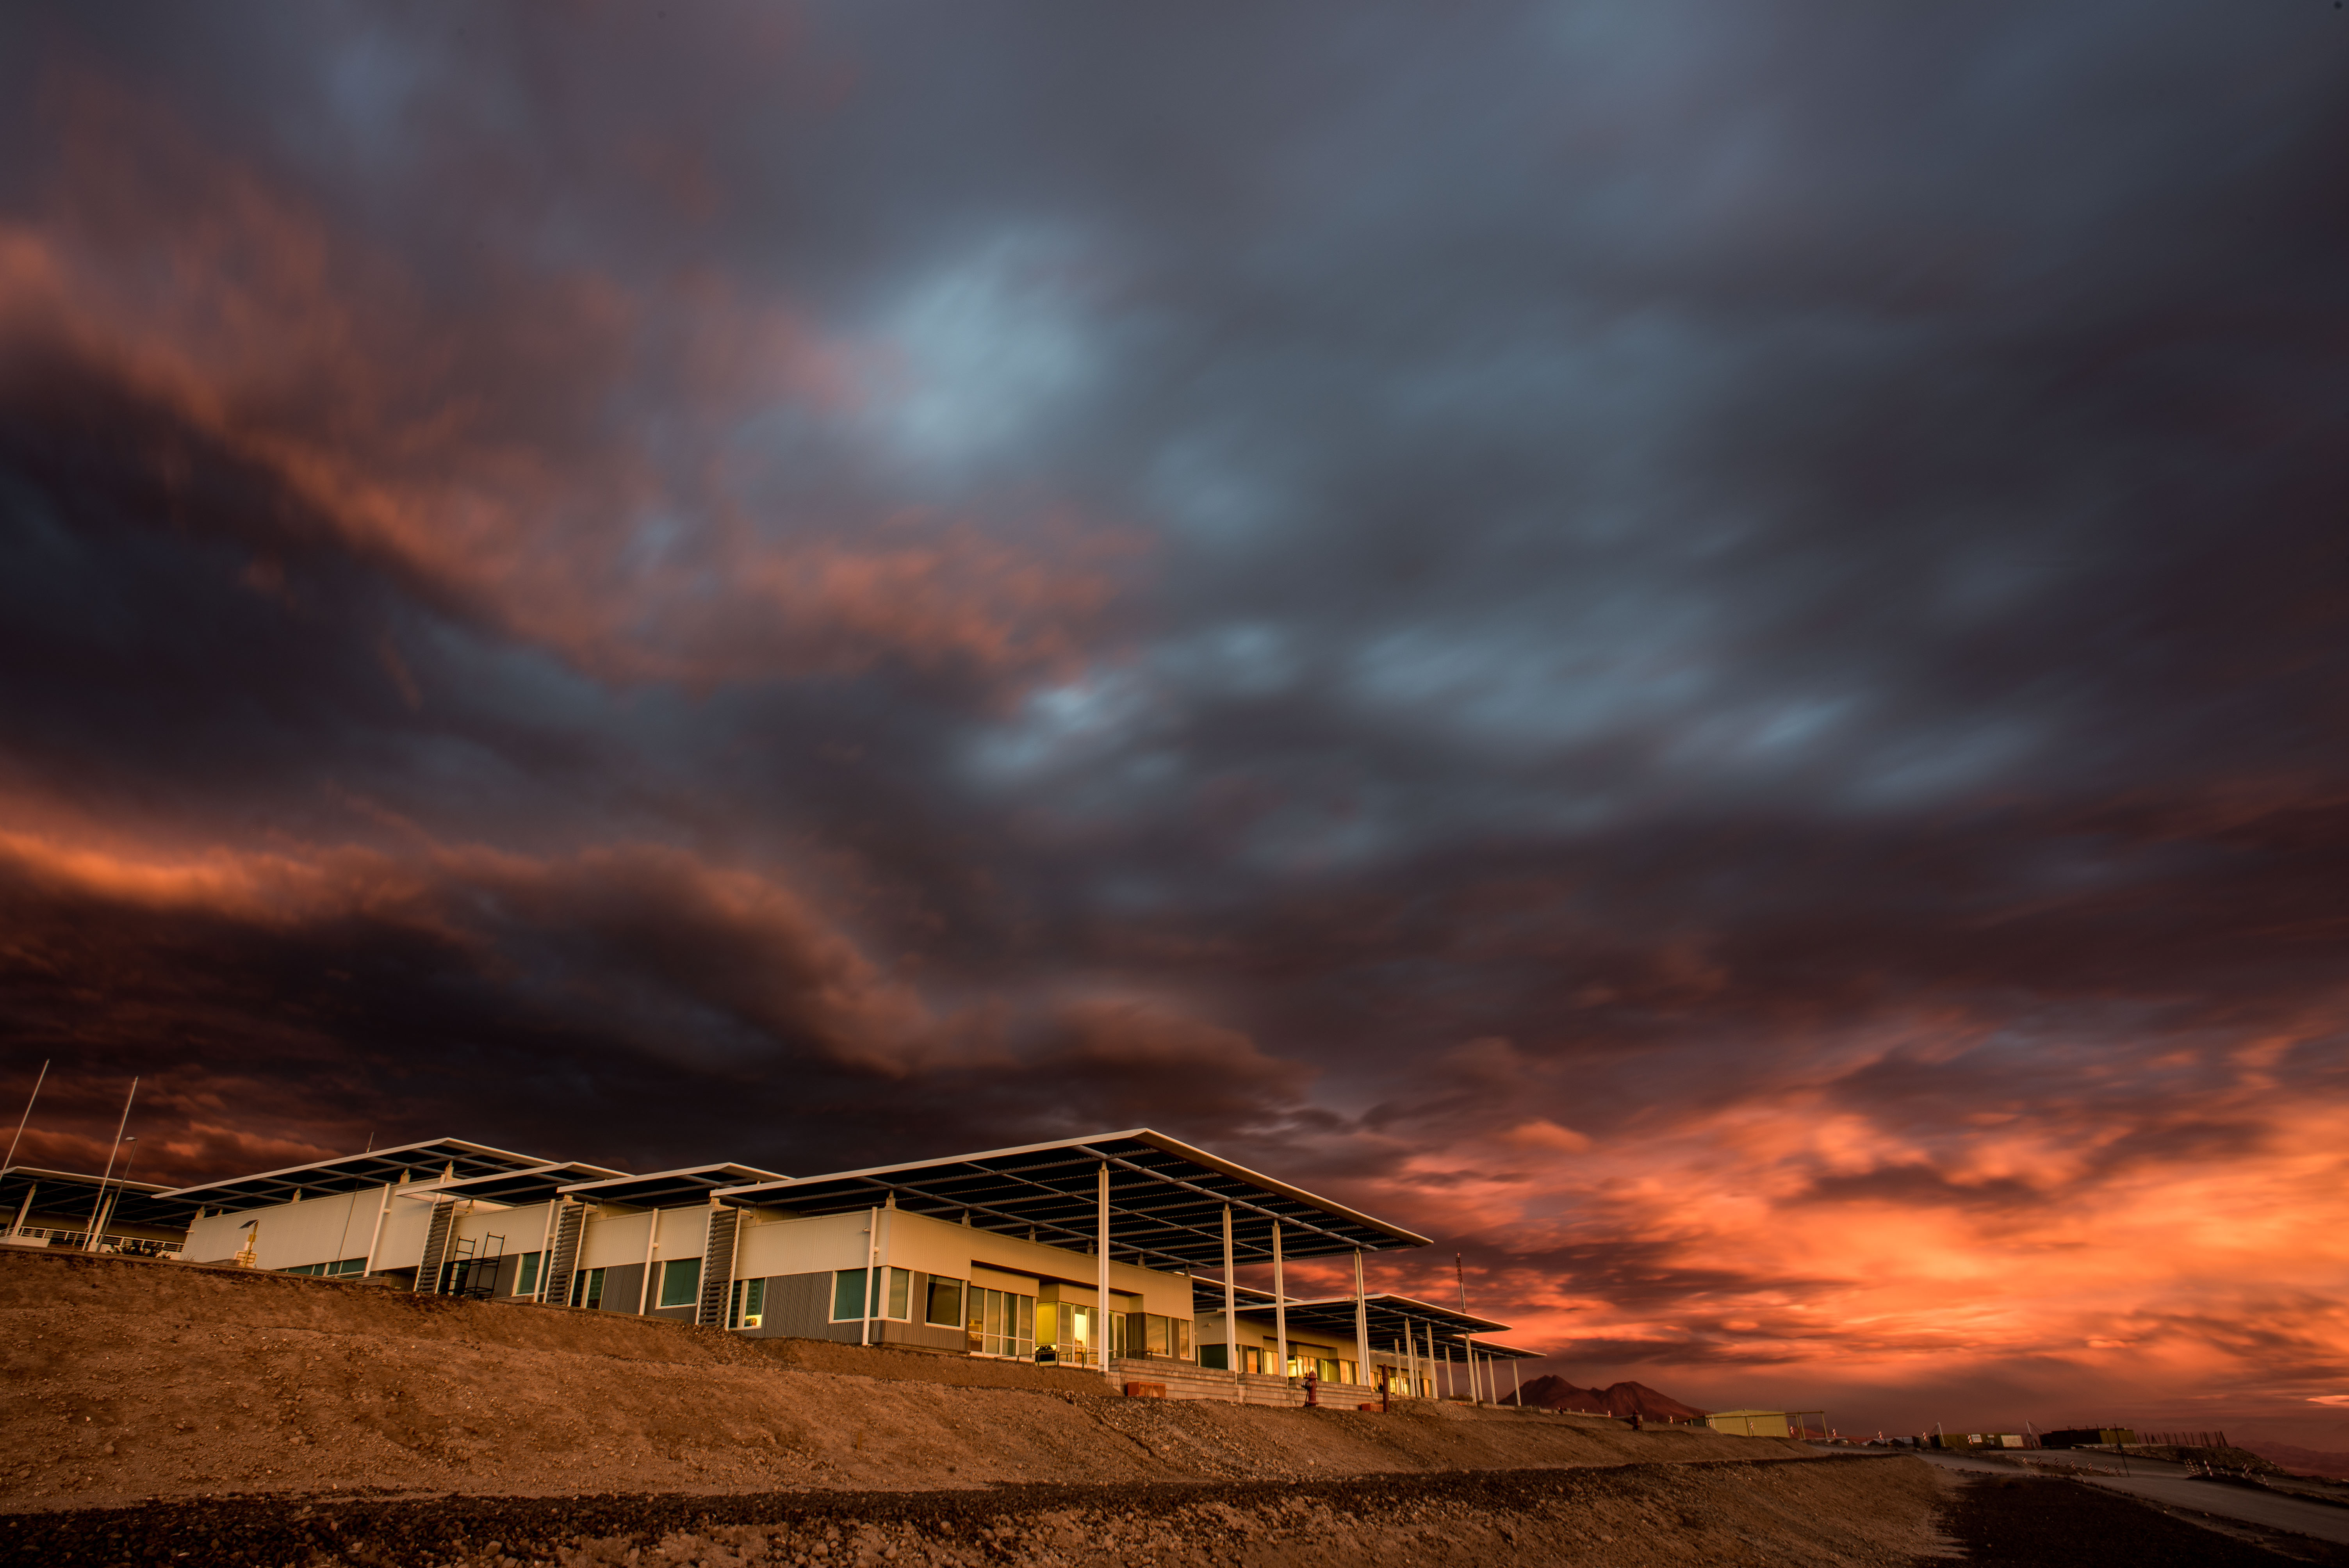

Stormy clouds cover the sky over the ALMA OSF

Stormy clouds cover the sky over the ALMA OSF with a mixed of shadows and orange tones as the sun sets in the Atacama desert.

Credit: Sergio Otárola - ALMA (ESO/NAOJ/NRAO)